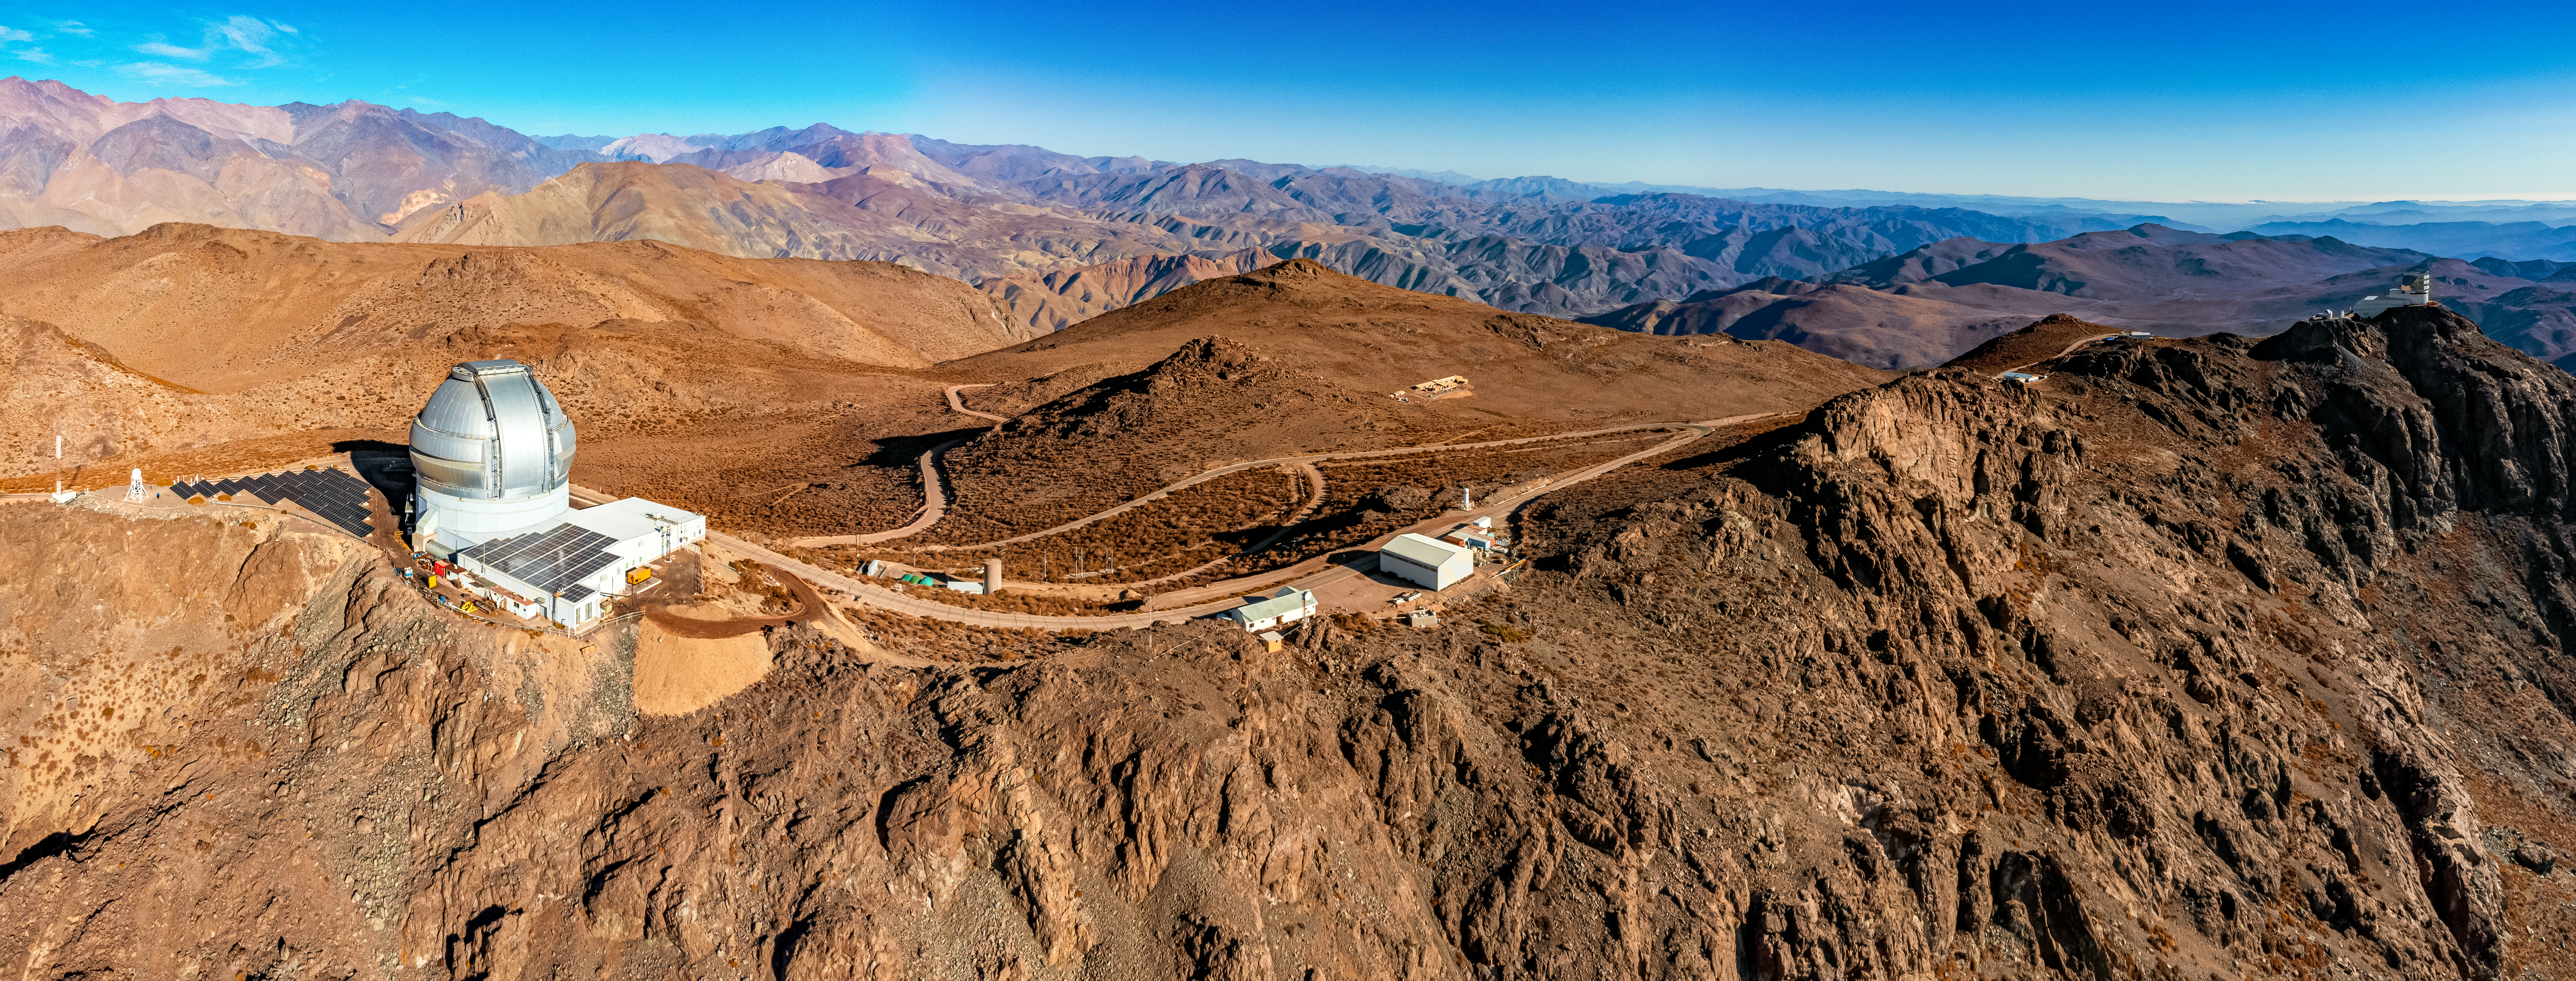

Gemini South on Cerro Pachón

An aerial view of Gemini South on Cerro Pachón in Chile.

Credit: NOIRLab/NSF/AURA/T. Matsopoulos